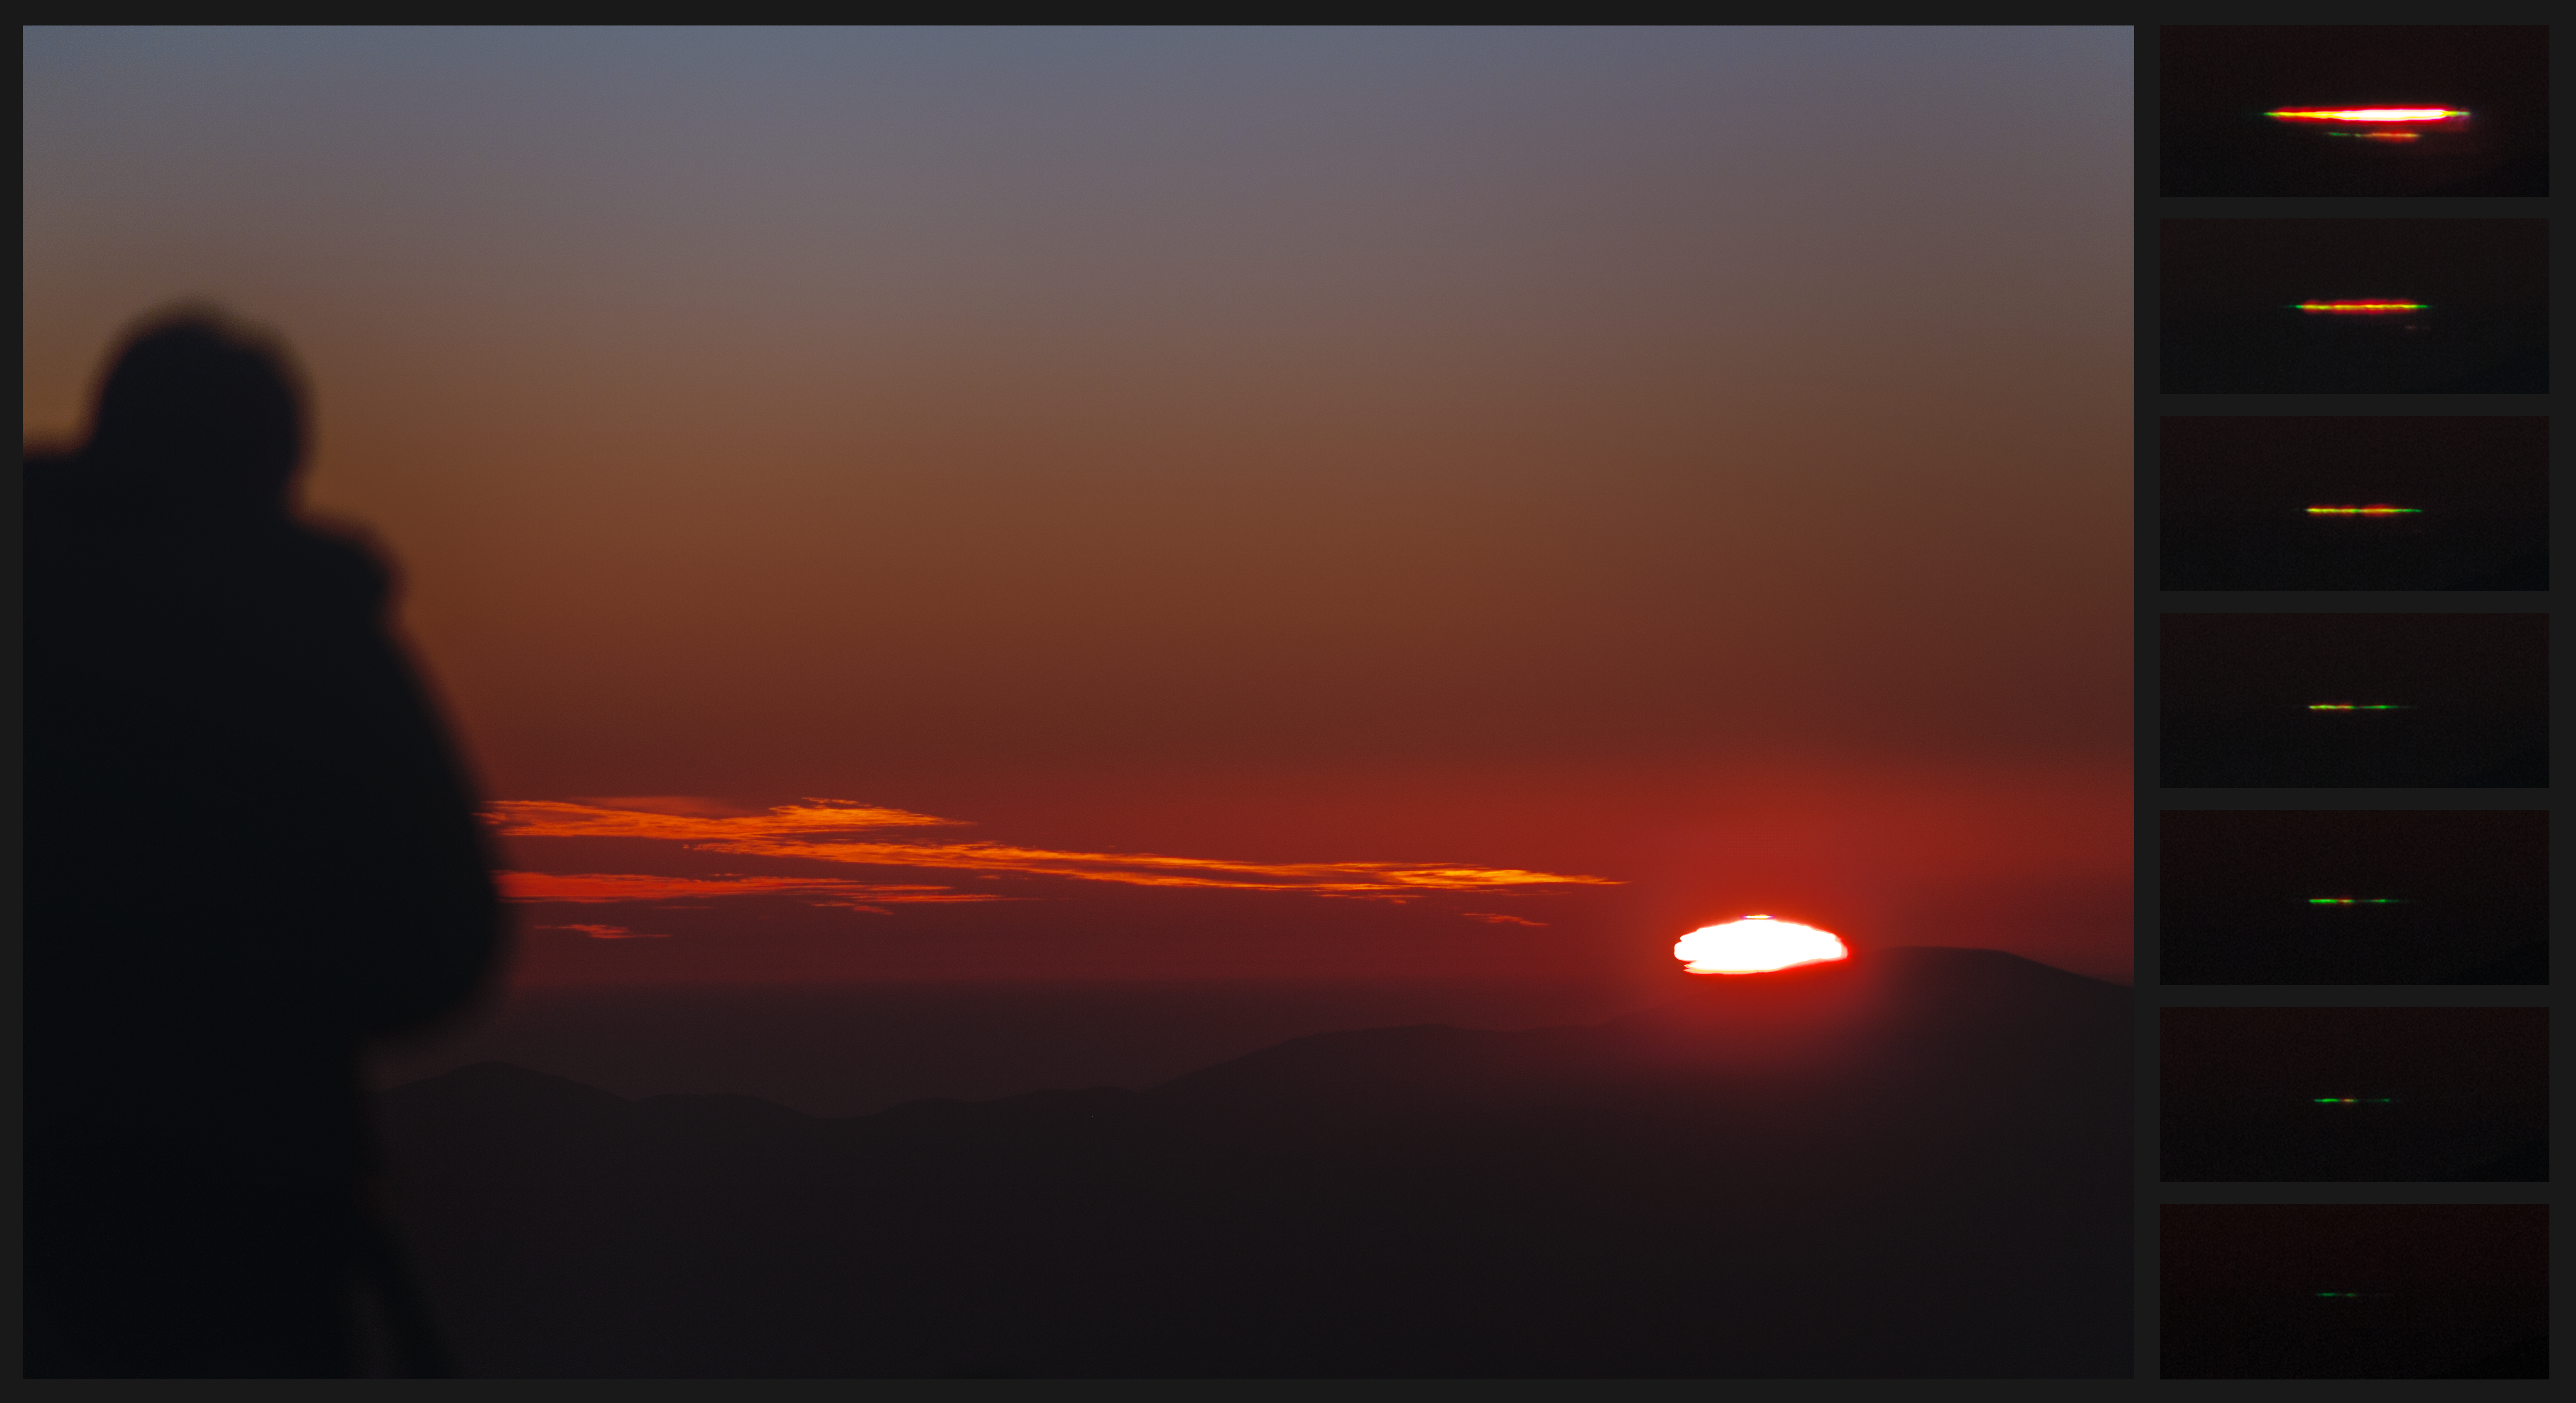

Green flash at sunset over La Silla

This image of a sunset at La Silla shows the phenomenon of green flash. This effect can occur when the Sun is close to the horizon and the atmosphere separates its light into different colours. On the right side of the image are 7 zoomed shots of the top edge of the disk, taken at the last few moments before complete sunset. On the left side is the silhouette of ESO Photo Ambassador Yuri Beletsky.

Credit: ESO/P. Horálek